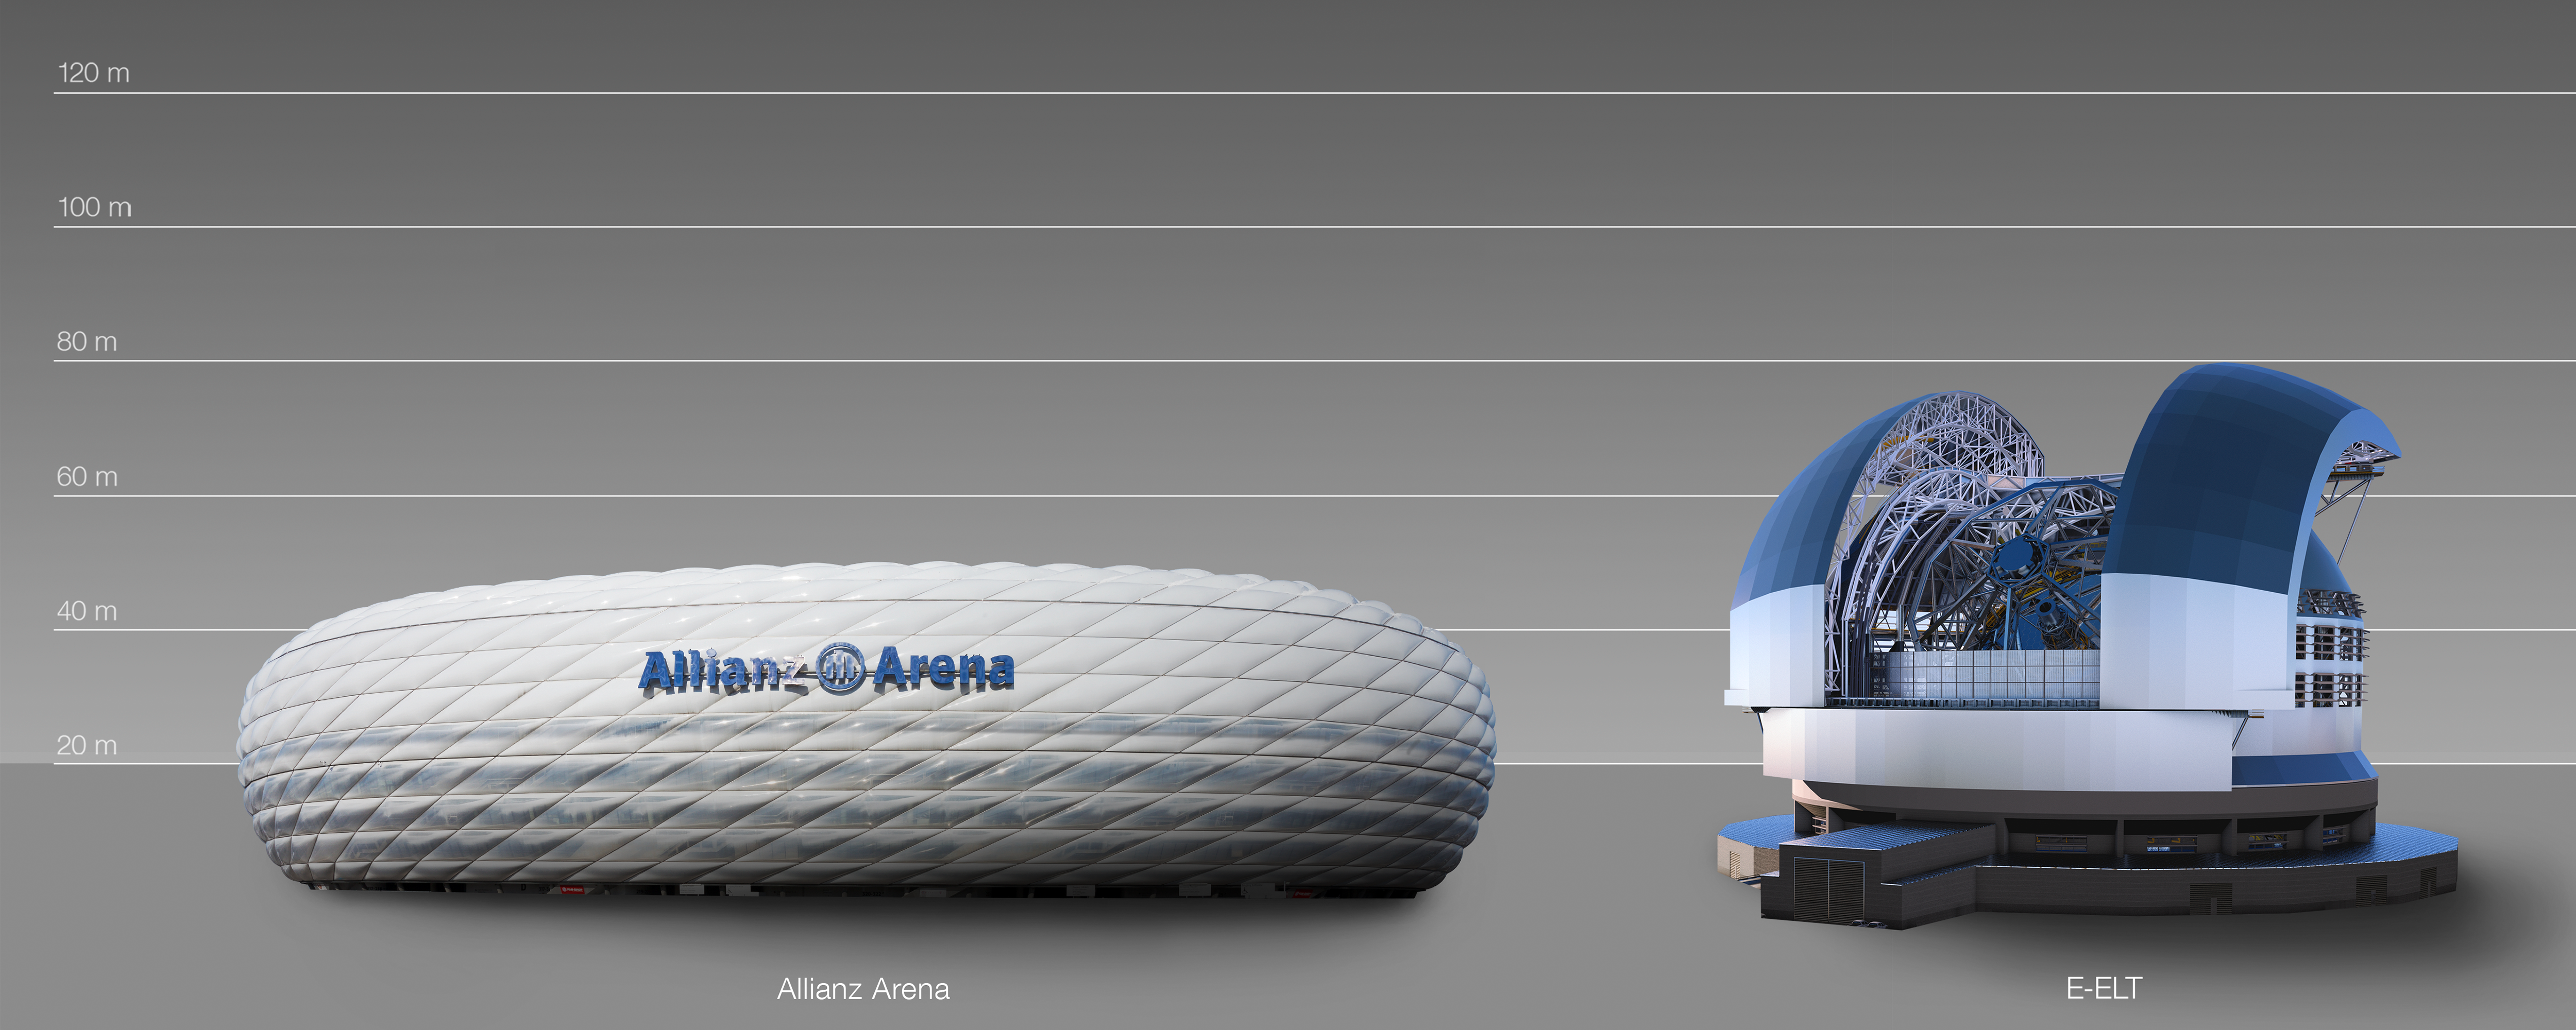

Telescopes and football

Construction is still in the early stages, with the proposed site of the telescope on the Cerro Amazones mountain in Chile levelled in June 2014 by a series of blasts. This comparison reveals the sheer size and ambition of the project, rivaling the size of Bayern Munich's home ground, the Allianz Arena.

Credit: ESO/L. Calçada